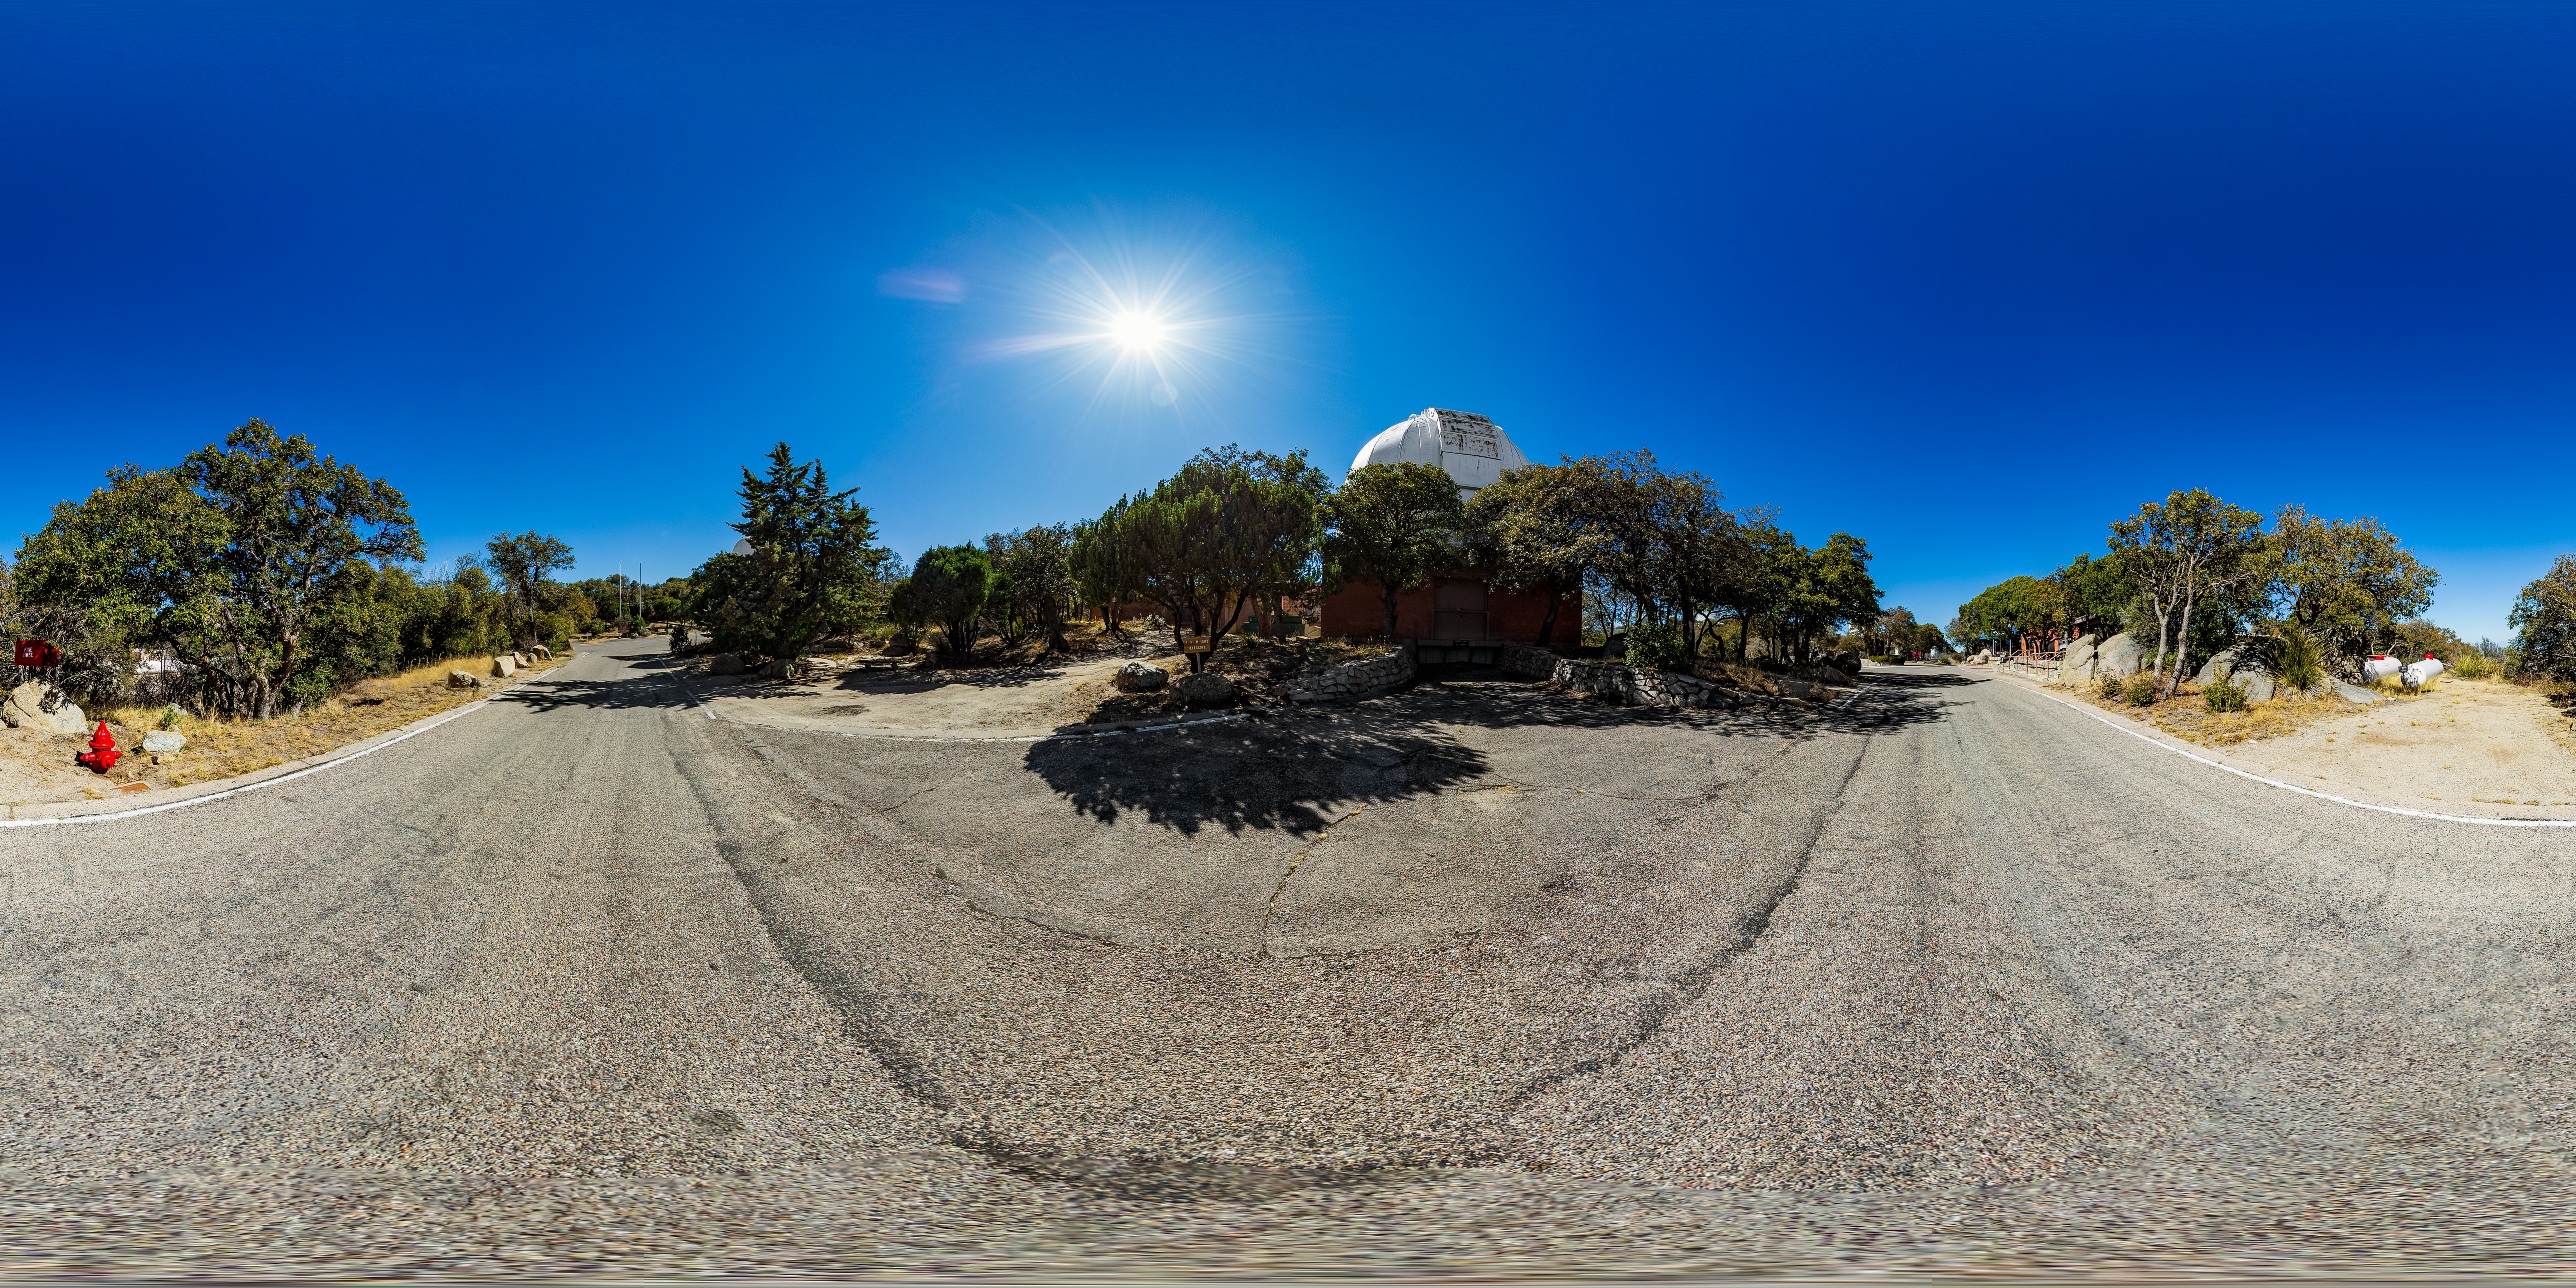

Robotically Controlled Telescope 360 Panorama

A 360 panorama view of the Robotically Controlled Telescope at Kitt Peak National Observatory (KPNO), a Program of NSF NOIRLab.

A fulldome version of this image can be found here.

Credit: KPNO/NOIRLab/NSF/AURA/T. Matsopoulos